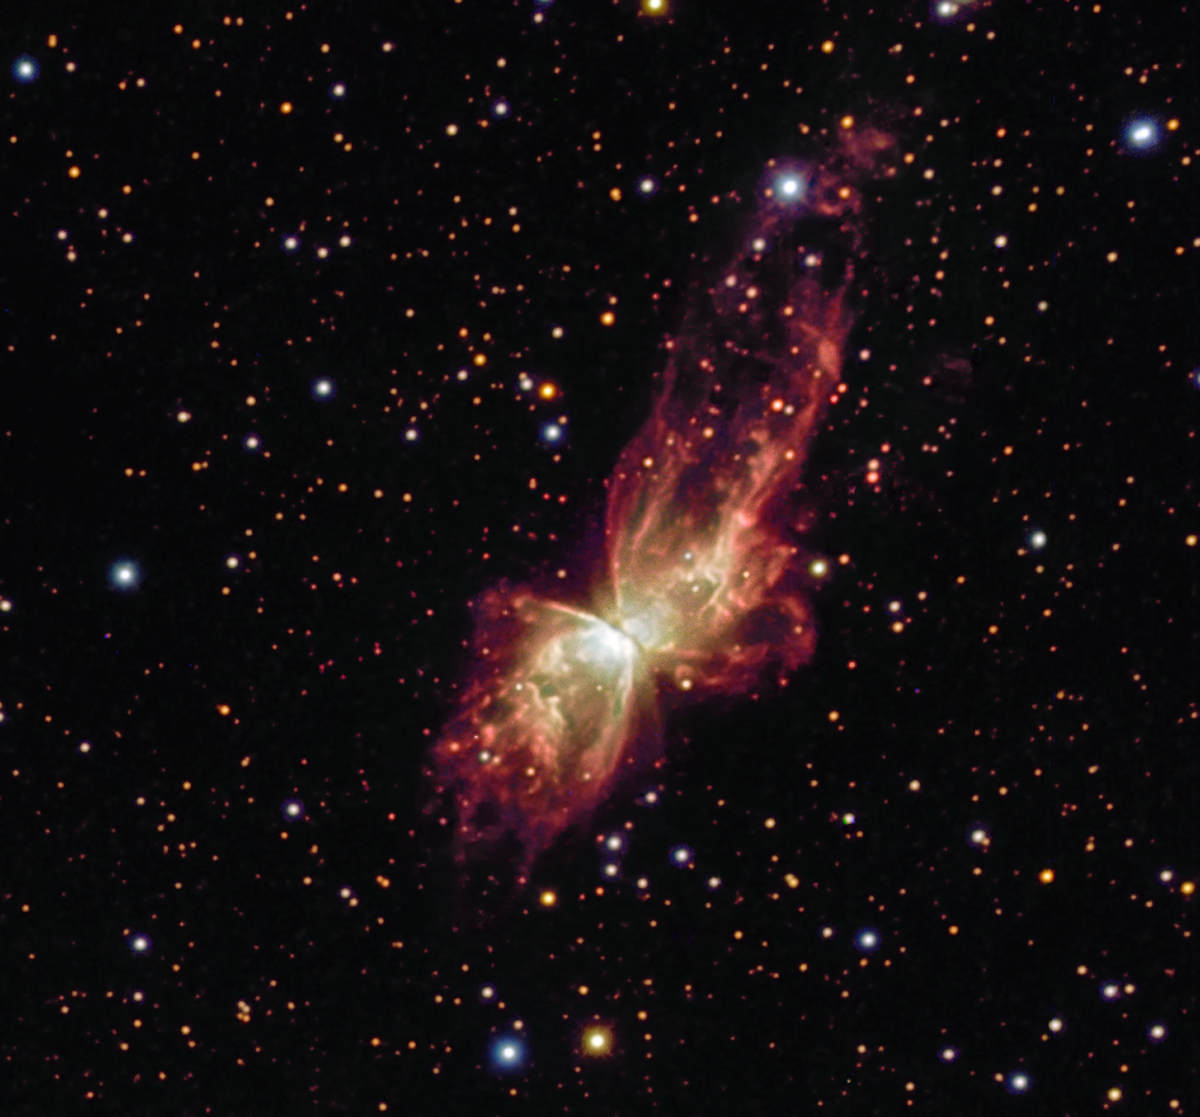

Cosmic butterfly

The Bug Nebula, NGC 6302, is one of the brightest and most extreme planetary nebulae known. It is located about 4,000 light-years away, towards the Scorpius constellation (the Scorpion). The nebula is the swansong of a dying solar-like star lying at its centre. At about 250,000 degrees Celsius and smothered in a blanket of hailstones, the star itself has never been observed as it is surrounded by a dense disc of gas and dust, opaque to light. This dense disc may be the origin of the hourglass structure of the nebula.

This colour image, which nicely highlights the complex structure of the nebula, is a composite of three exposures through blue, green and red filters. It was made using the 1.5-metre Danish telescope at the ESO La Silla Observatory, Chile.

Credit: ESO/IDA/Danish 1.5 m/R. Gendler, A. Hornstrup and J.-E. Ovaldsen